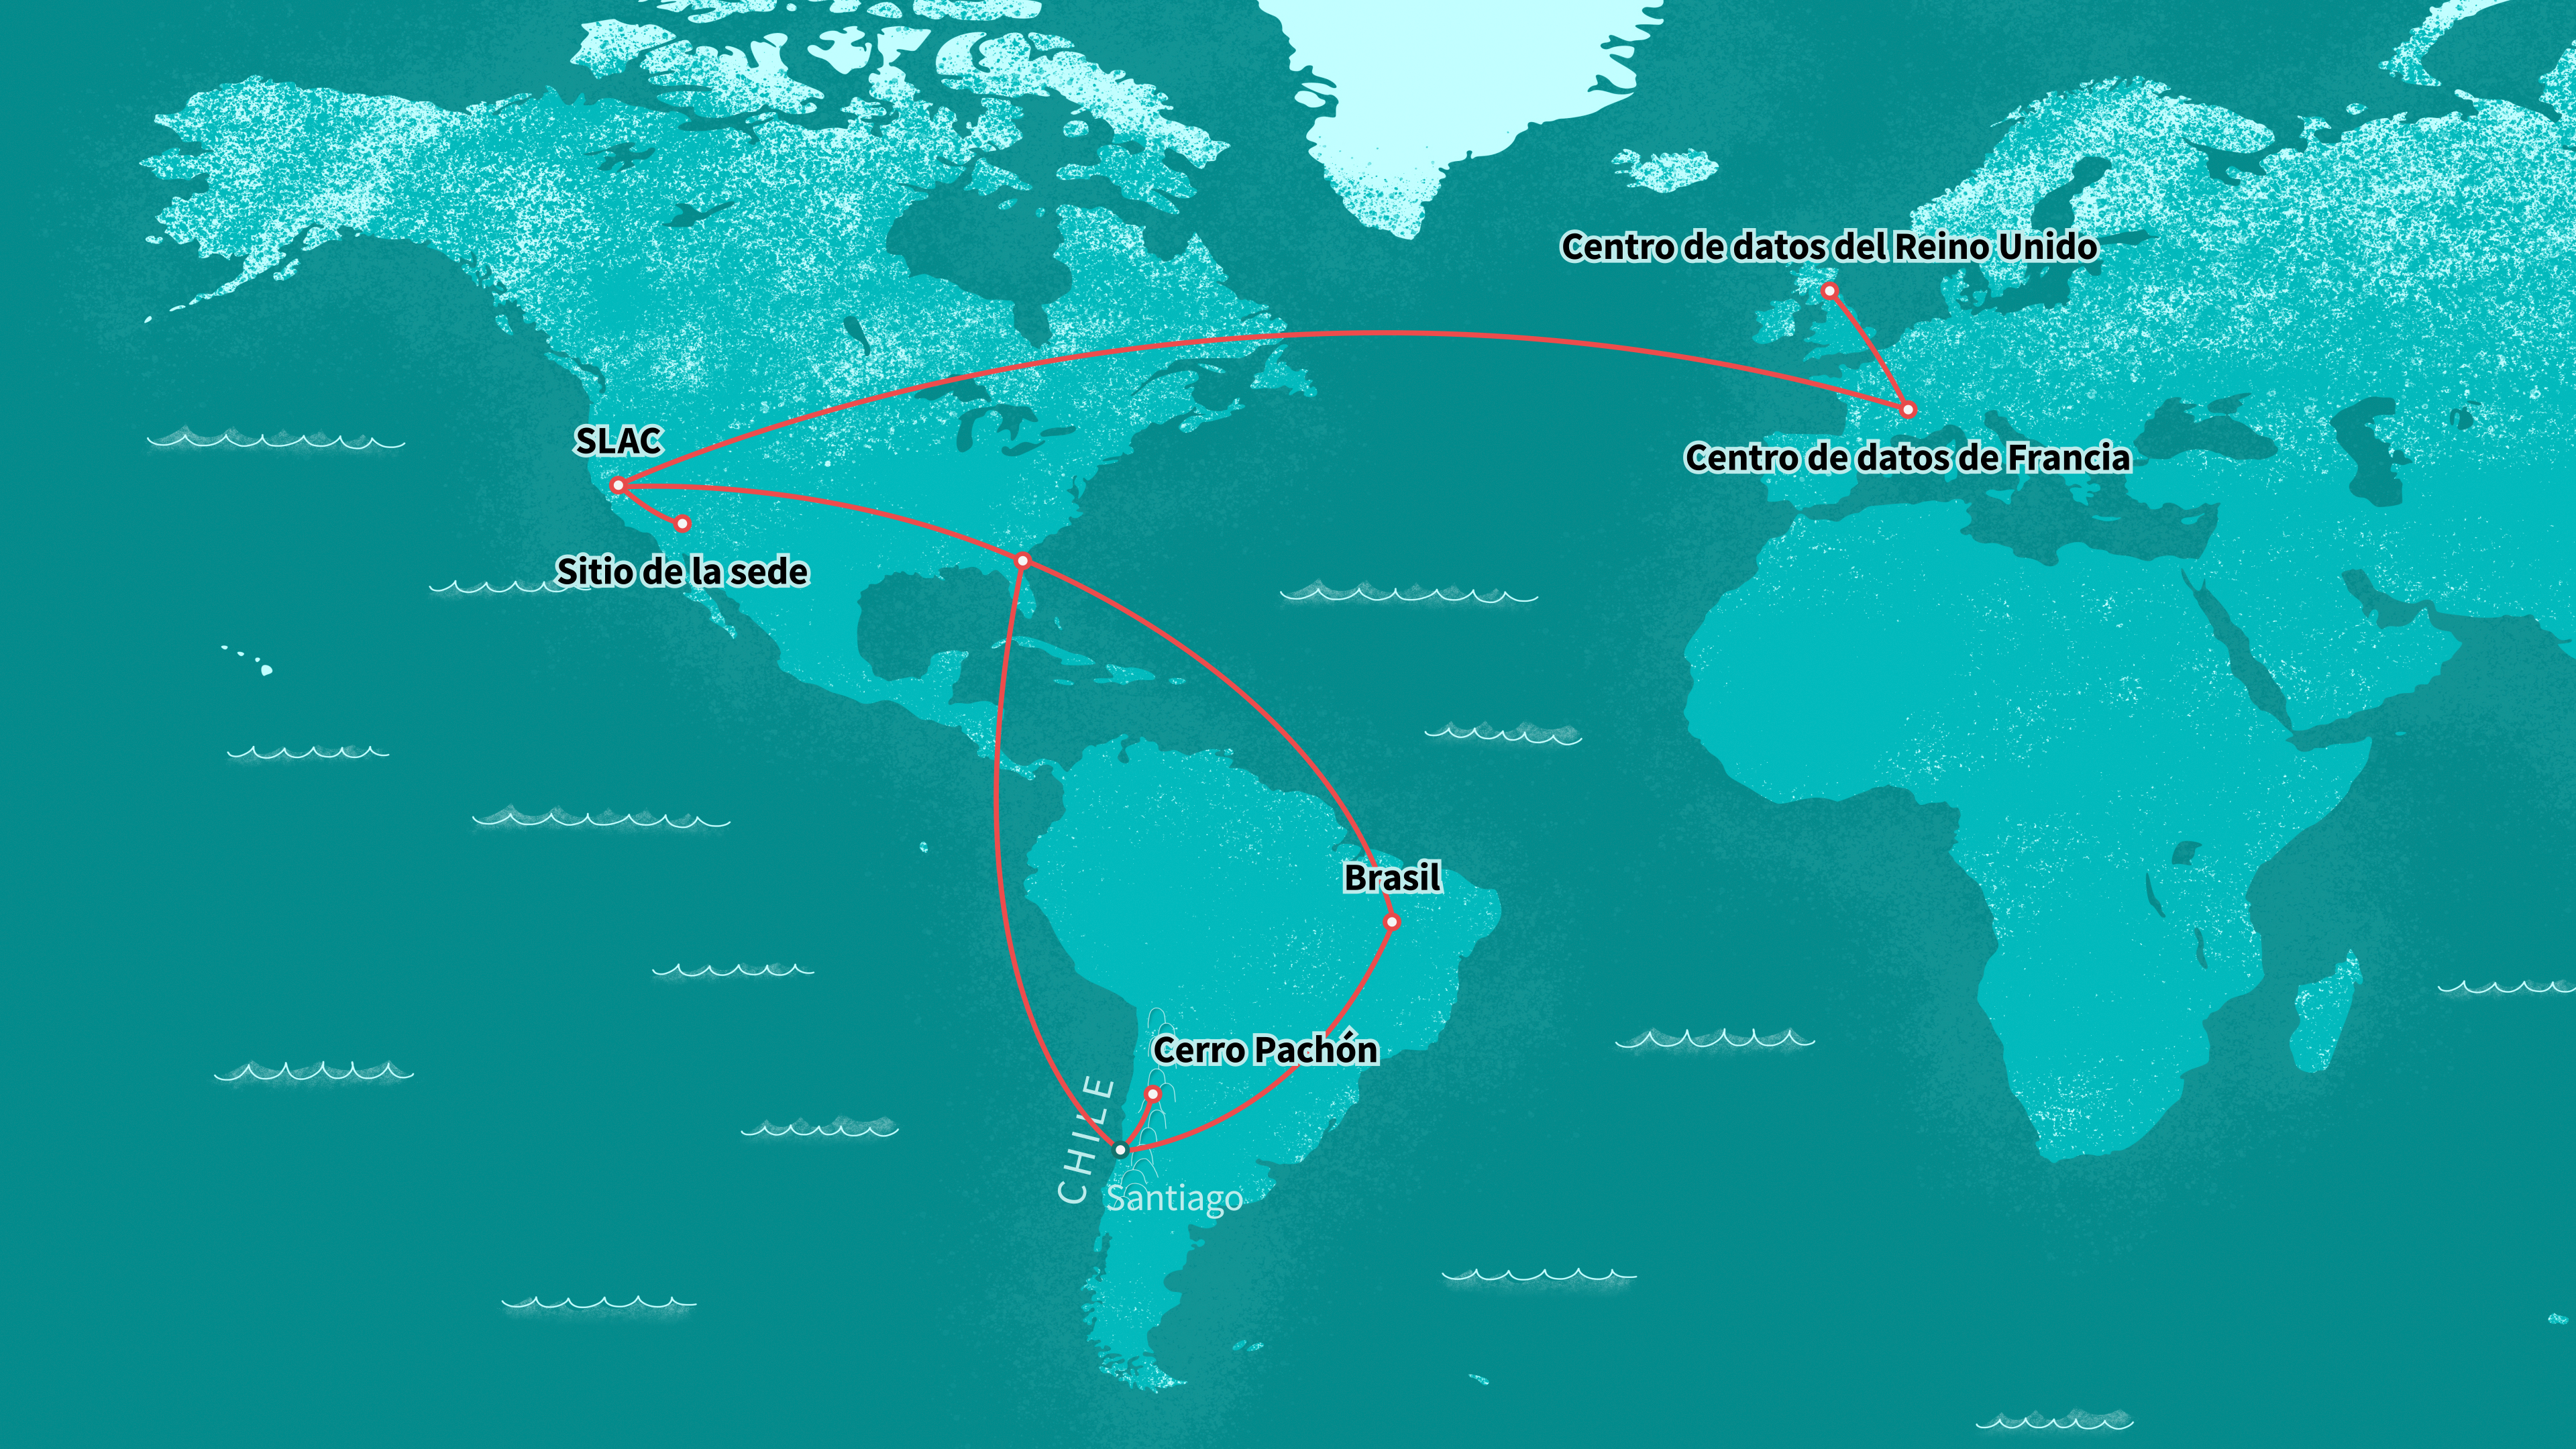

Mapa y centros de datos del Observatorio Rubin

Ilustración de los centros de datos del Observatorio Rubin en todo el mundo.

Credit: RubinObs/NOIRLab/SLAC/NSF/DOE/AURA